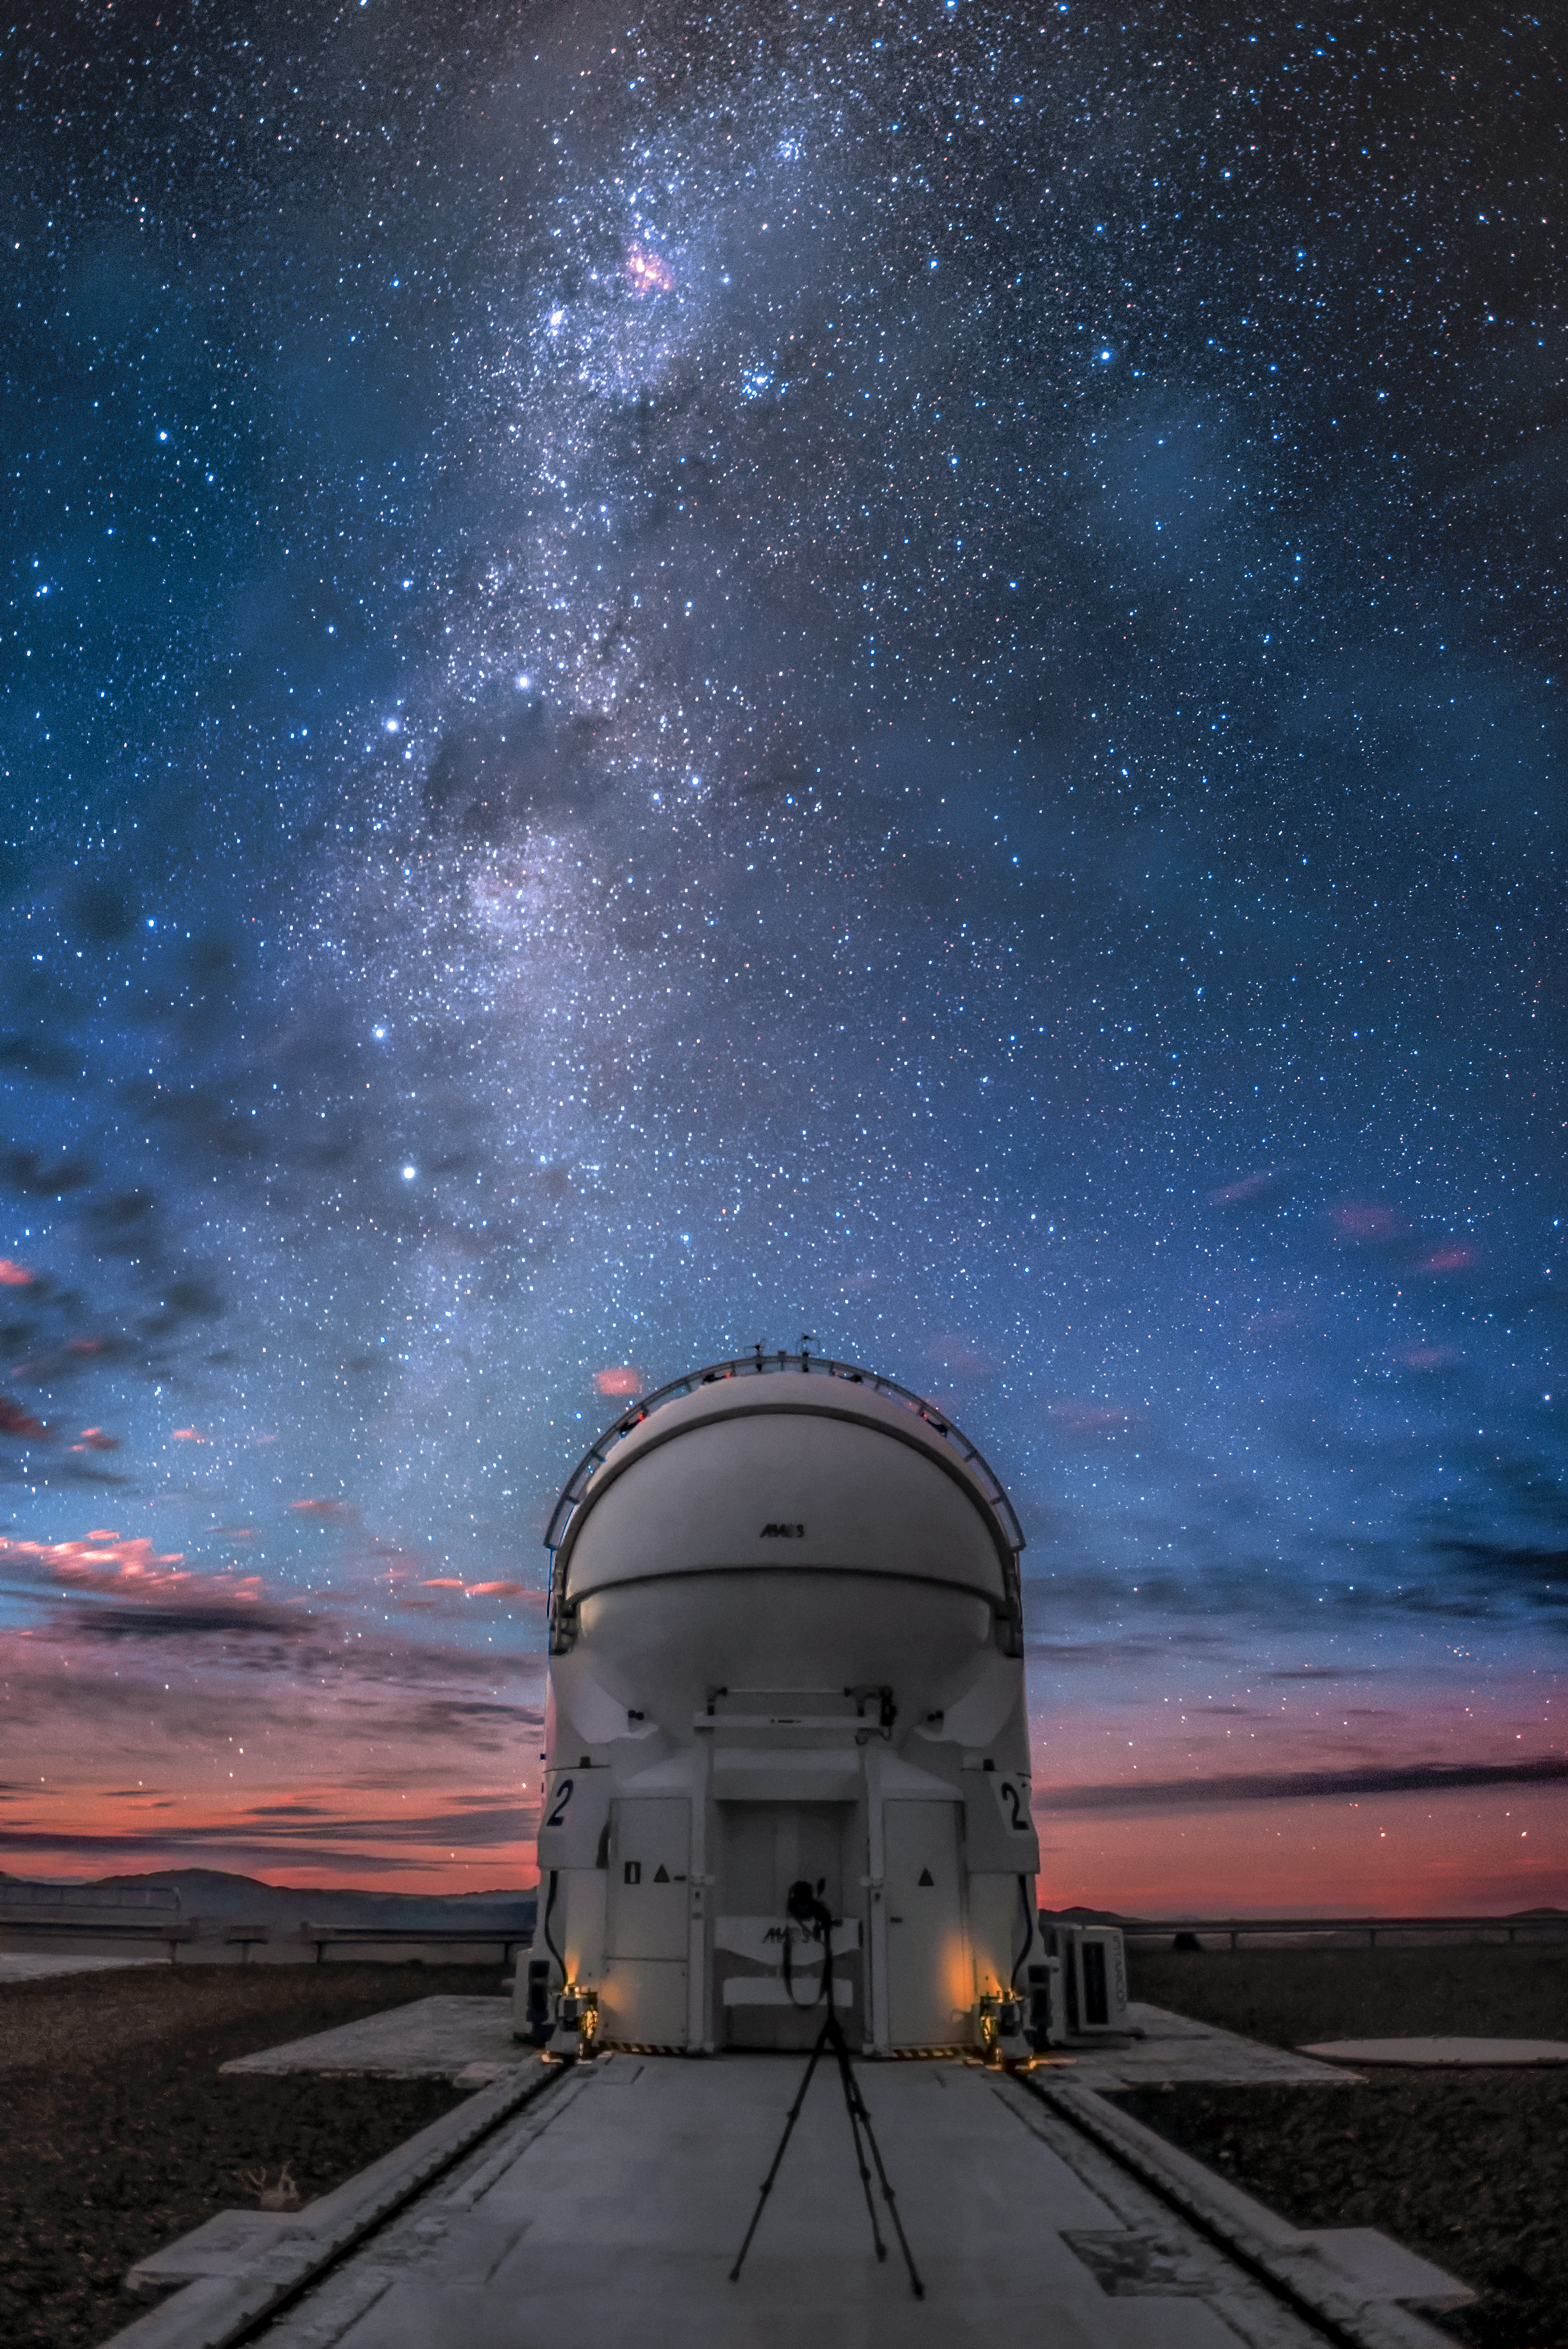

AT beneath the Milky Way

An Auxiliary Telescopes (AT), one of four that comprise ESO's Very Large Telescope (VLT) poses for a portrait beneath the Milky Way at ESO's Paranal Observatory, located in the northern Chilean desert.

Credit: ESO/A. Ghizzi Panizza (www.albertoghizzipanizza.com)